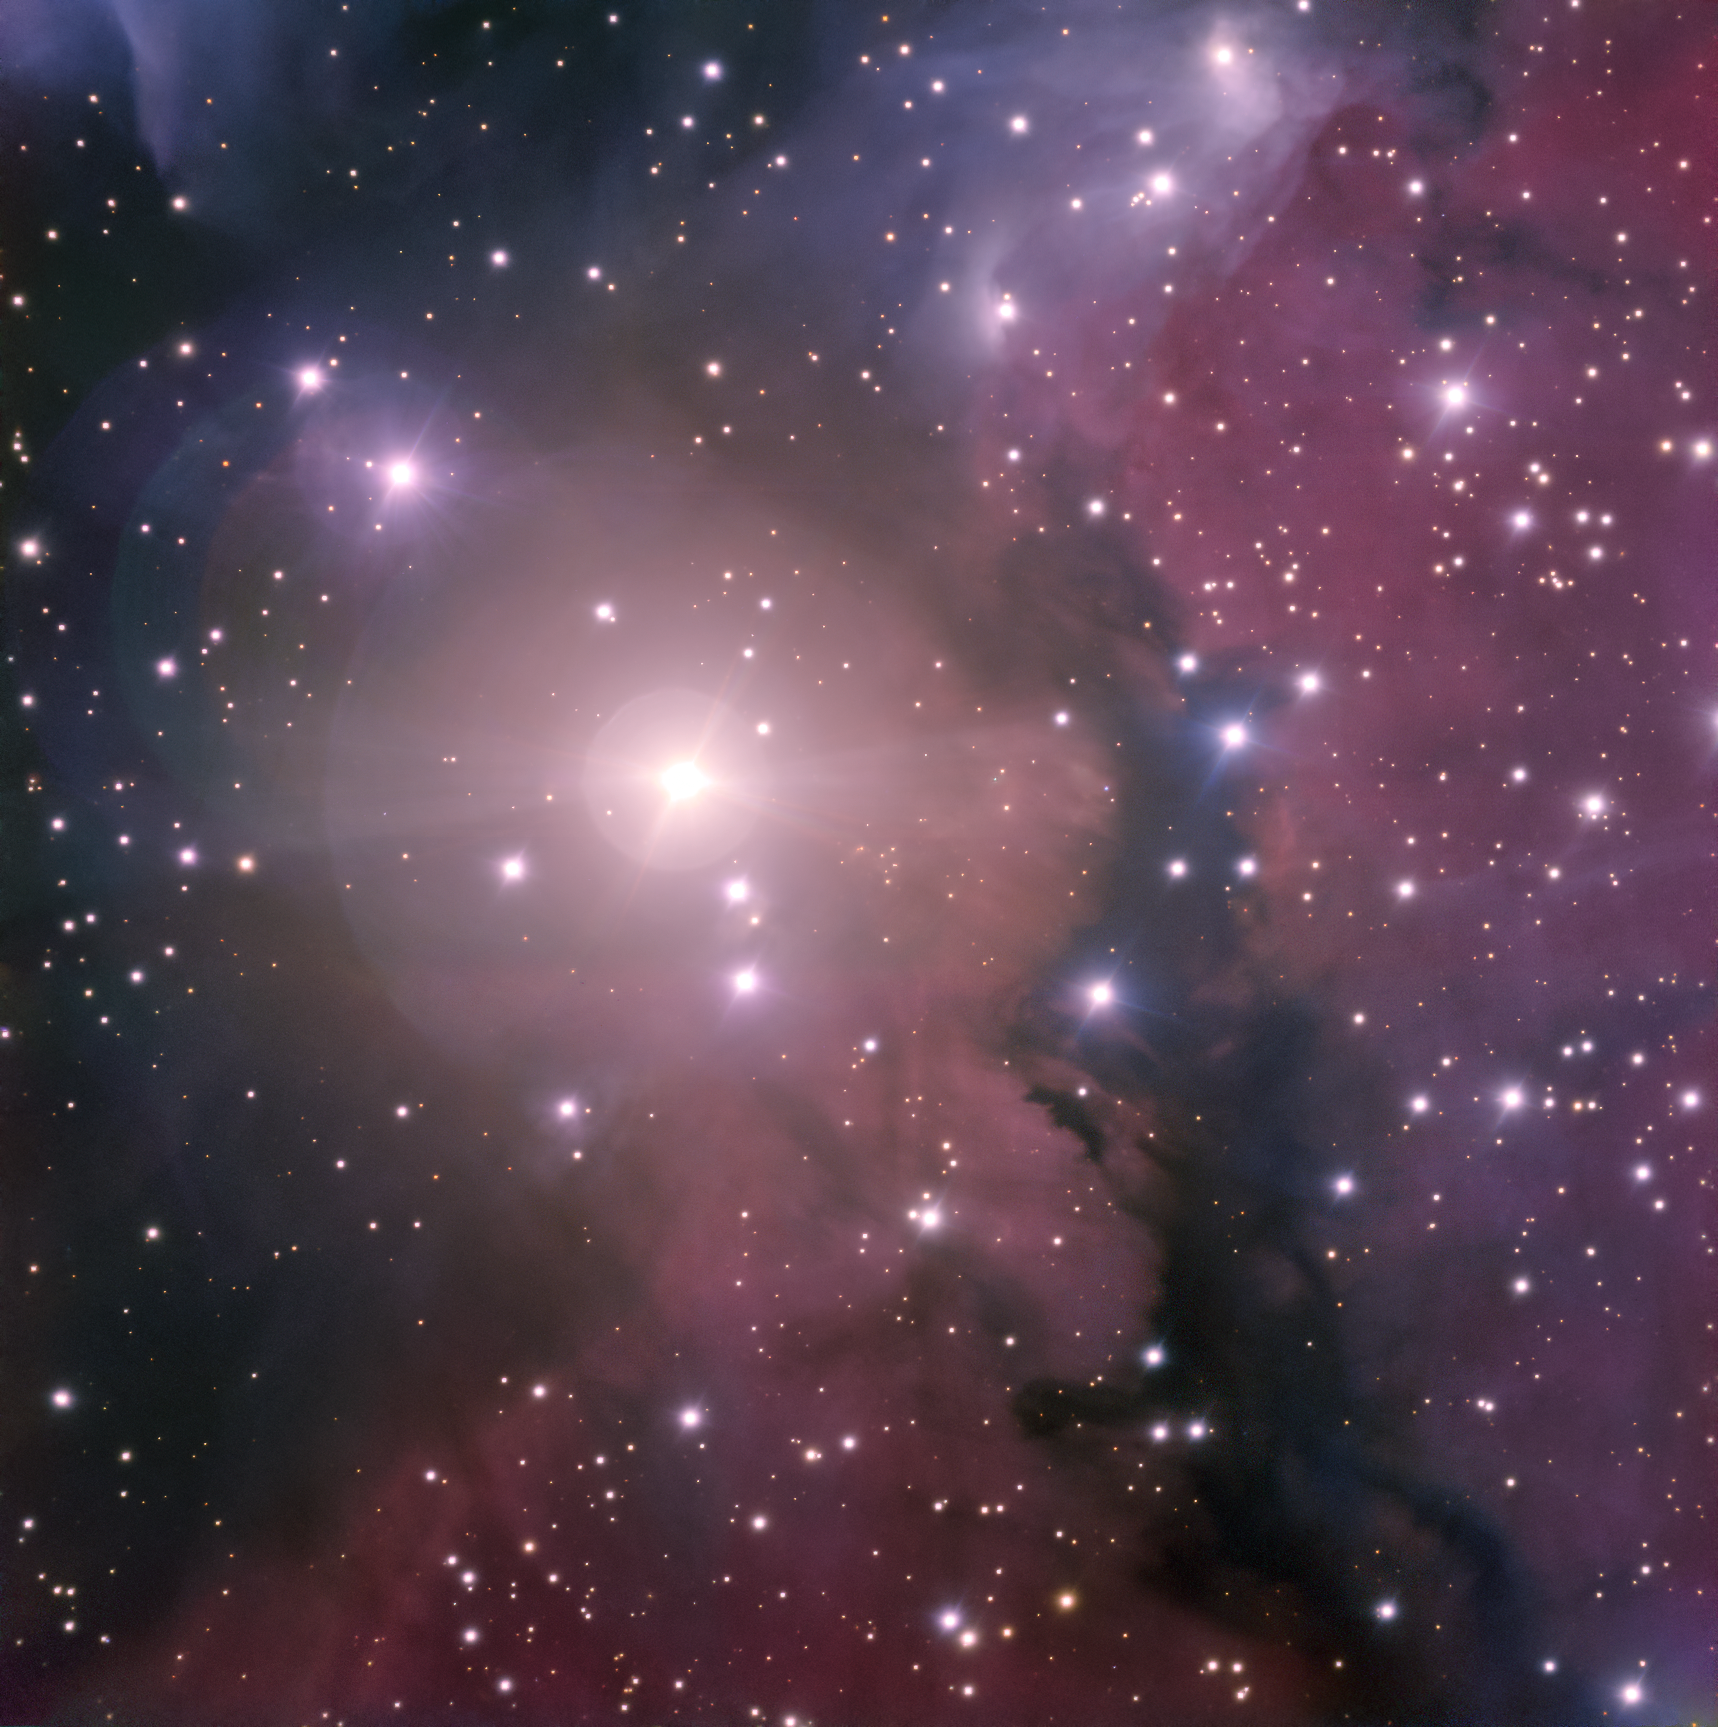

Purple Haze

This week’s picture of the week features DG121, an HII region — a cloud of ionised hydrogen — located in the constellation of Puppis (the Stern).

HII regions, a type of emission nebulae, are created when young, massive stars release enough ultraviolet energy to ionise the surrounding gas clouds. These regions tend to have irregular structures and lack sharp boundaries, giving them their hazy, yet photogenic, appearance. The brightest star in the DG121 region, seen near the centre in this picture, is HD 60068.

This spectacular image was taken with the FORS 2 (FOcal Reducer and low dispersion Spectrograph 2) instrument on ESO’s Very Large Telescope in the Chilean Atacama Desert. This instrument has been described by astronomers as "the Swiss army knife of instruments at Paranal", because of its ability to study many different astronomical objects in many different ways.

Credit: ESO